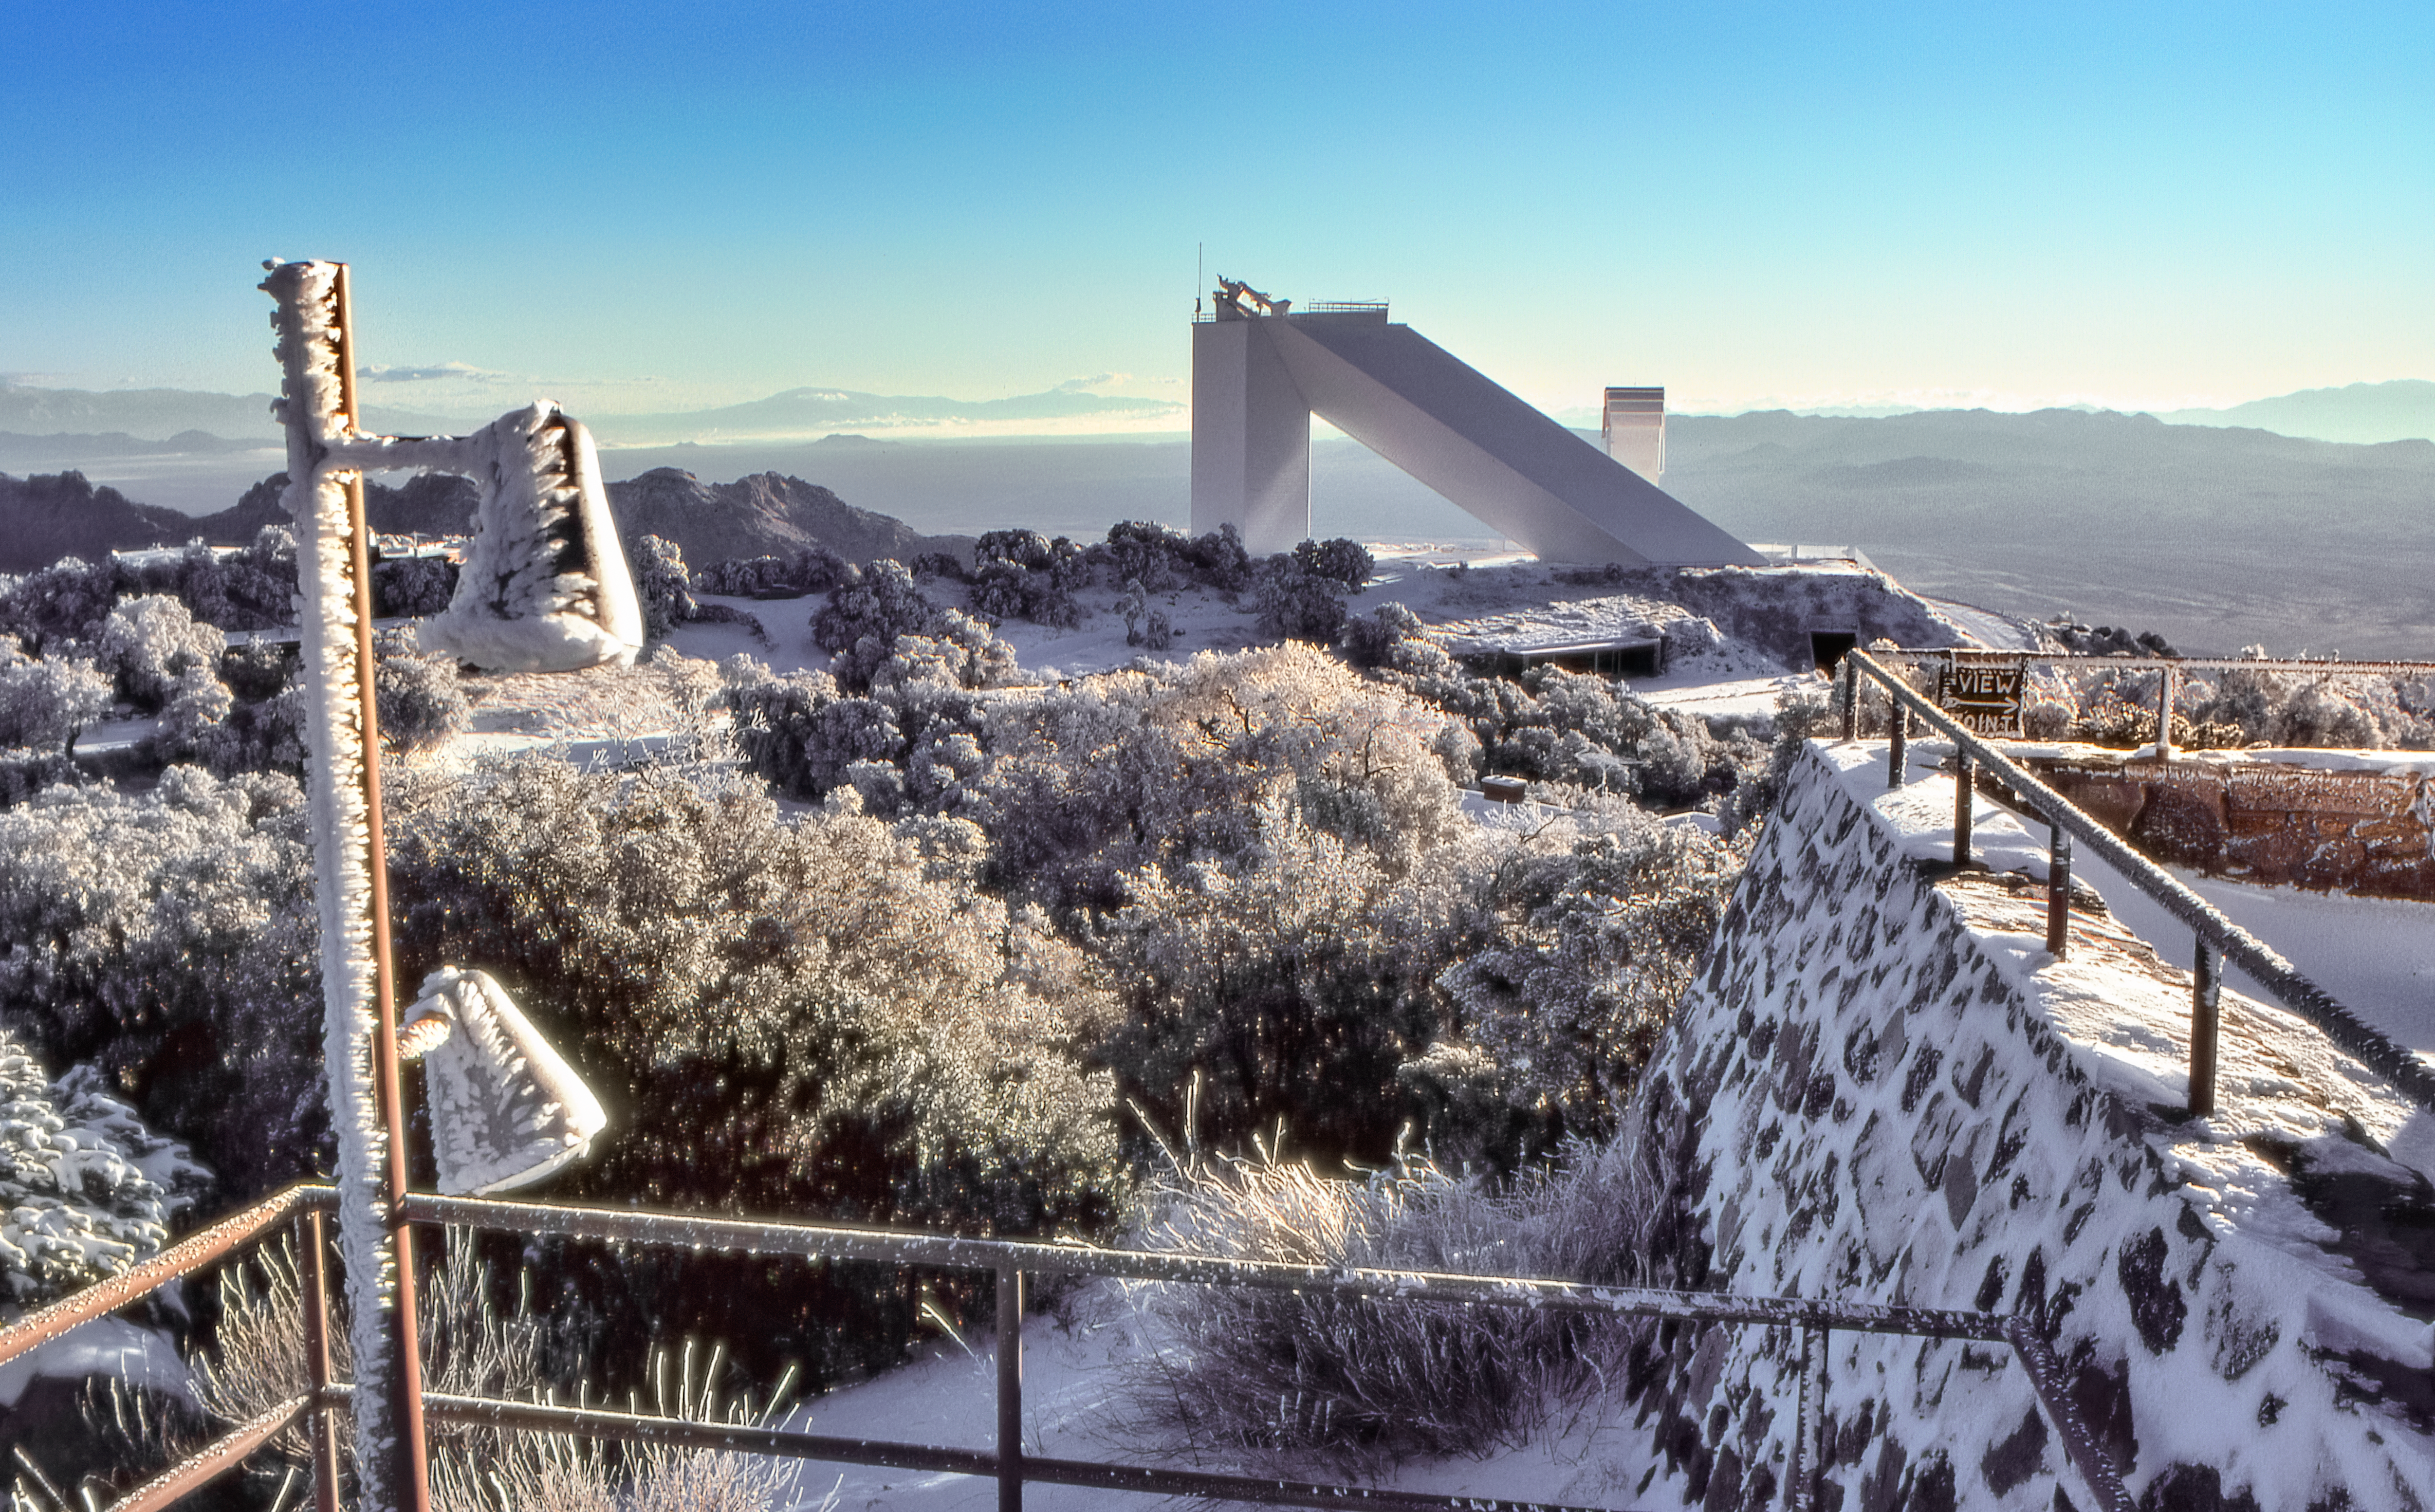

McMath-Pierce Solar Telescope in the Snow

Carey Portnoy, a former Technical Assistant at NSF Kitt Peak National Observatory, captured this image in the late 1970s. It shows the NSF McMath-Pierce Solar Telescope under a blanket of snow.

This image is part of NSF NOIRLab’s historical archives.

Credit: KPNO/NOIRLab/NSF/AURA/C. Portnoy